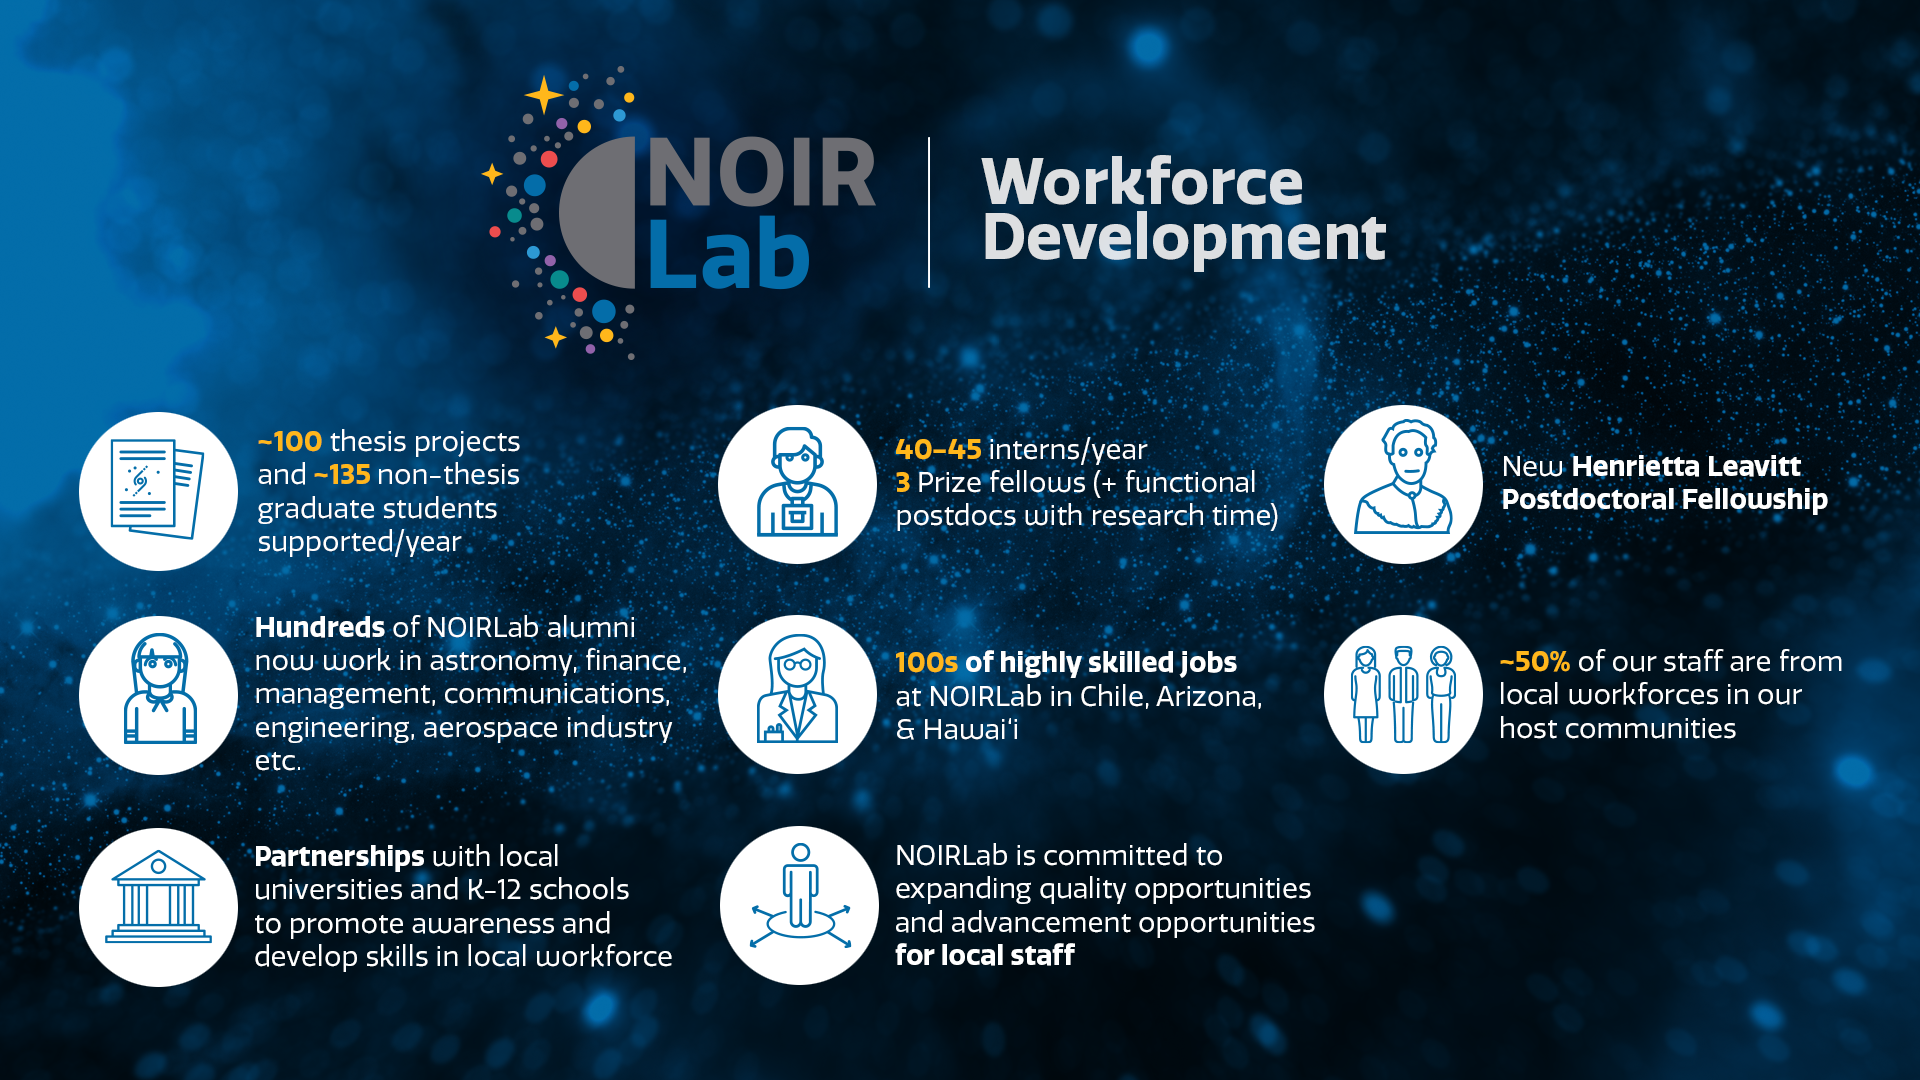

Workforce Development

Part of the Foundational Diagrams collection.

Credit: NOIRLab